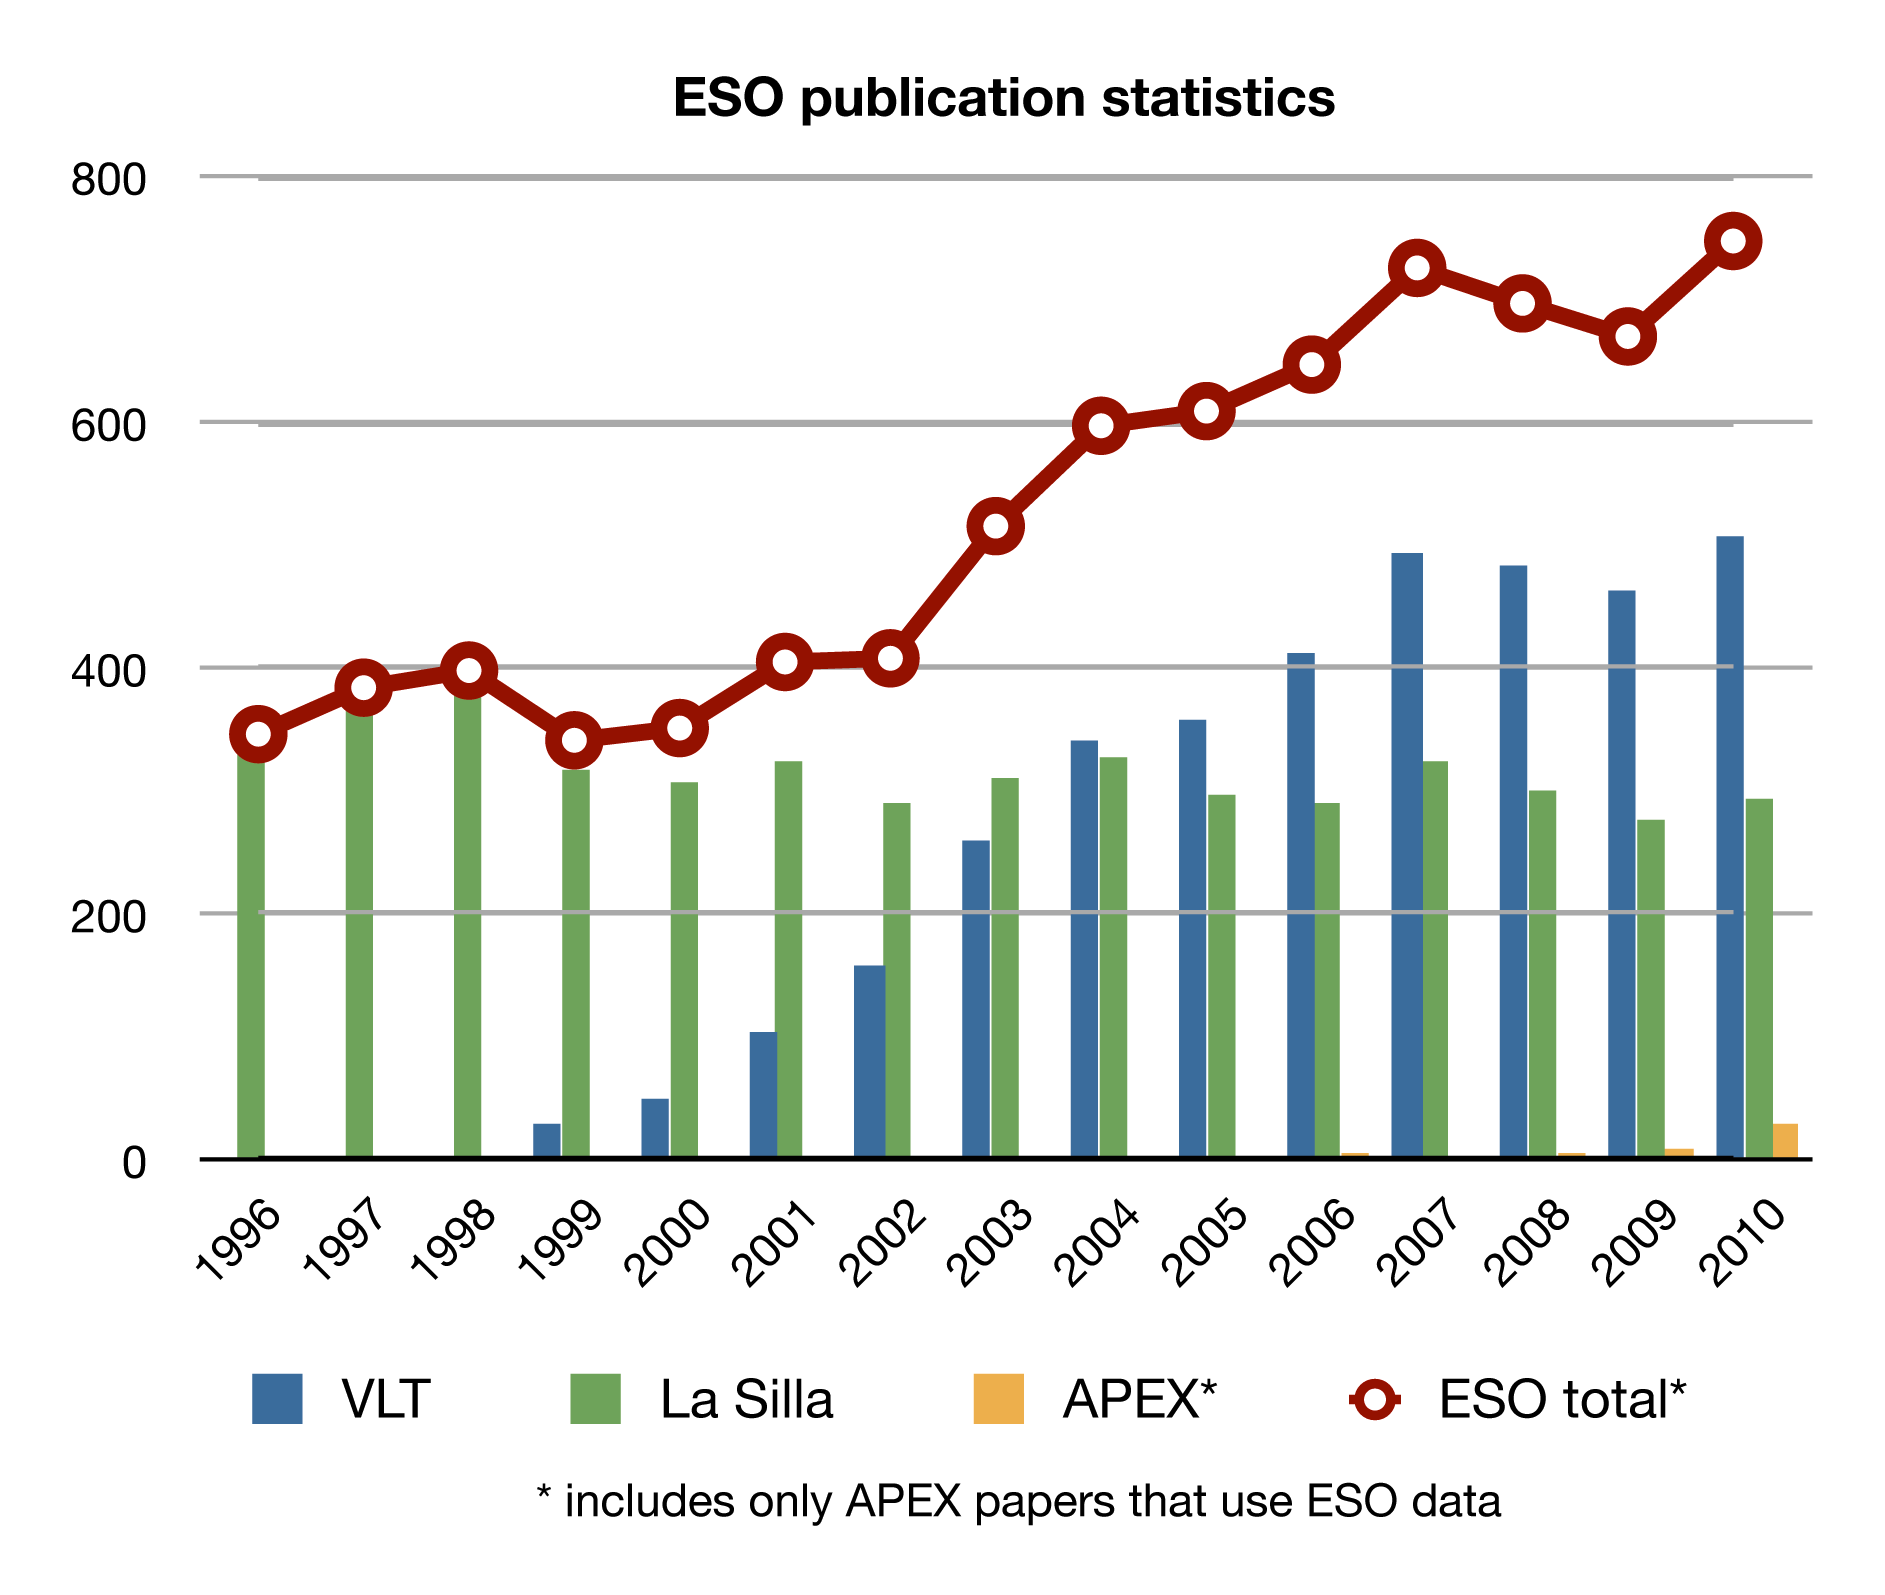

ESO publication statistics by year

This plot shows the number of published scientific papers in the peer-reviewed literature that are based on data from ESO telescopes in each year. Publications from the different ESO sites in Chile are shown separately.

Credit: ESO